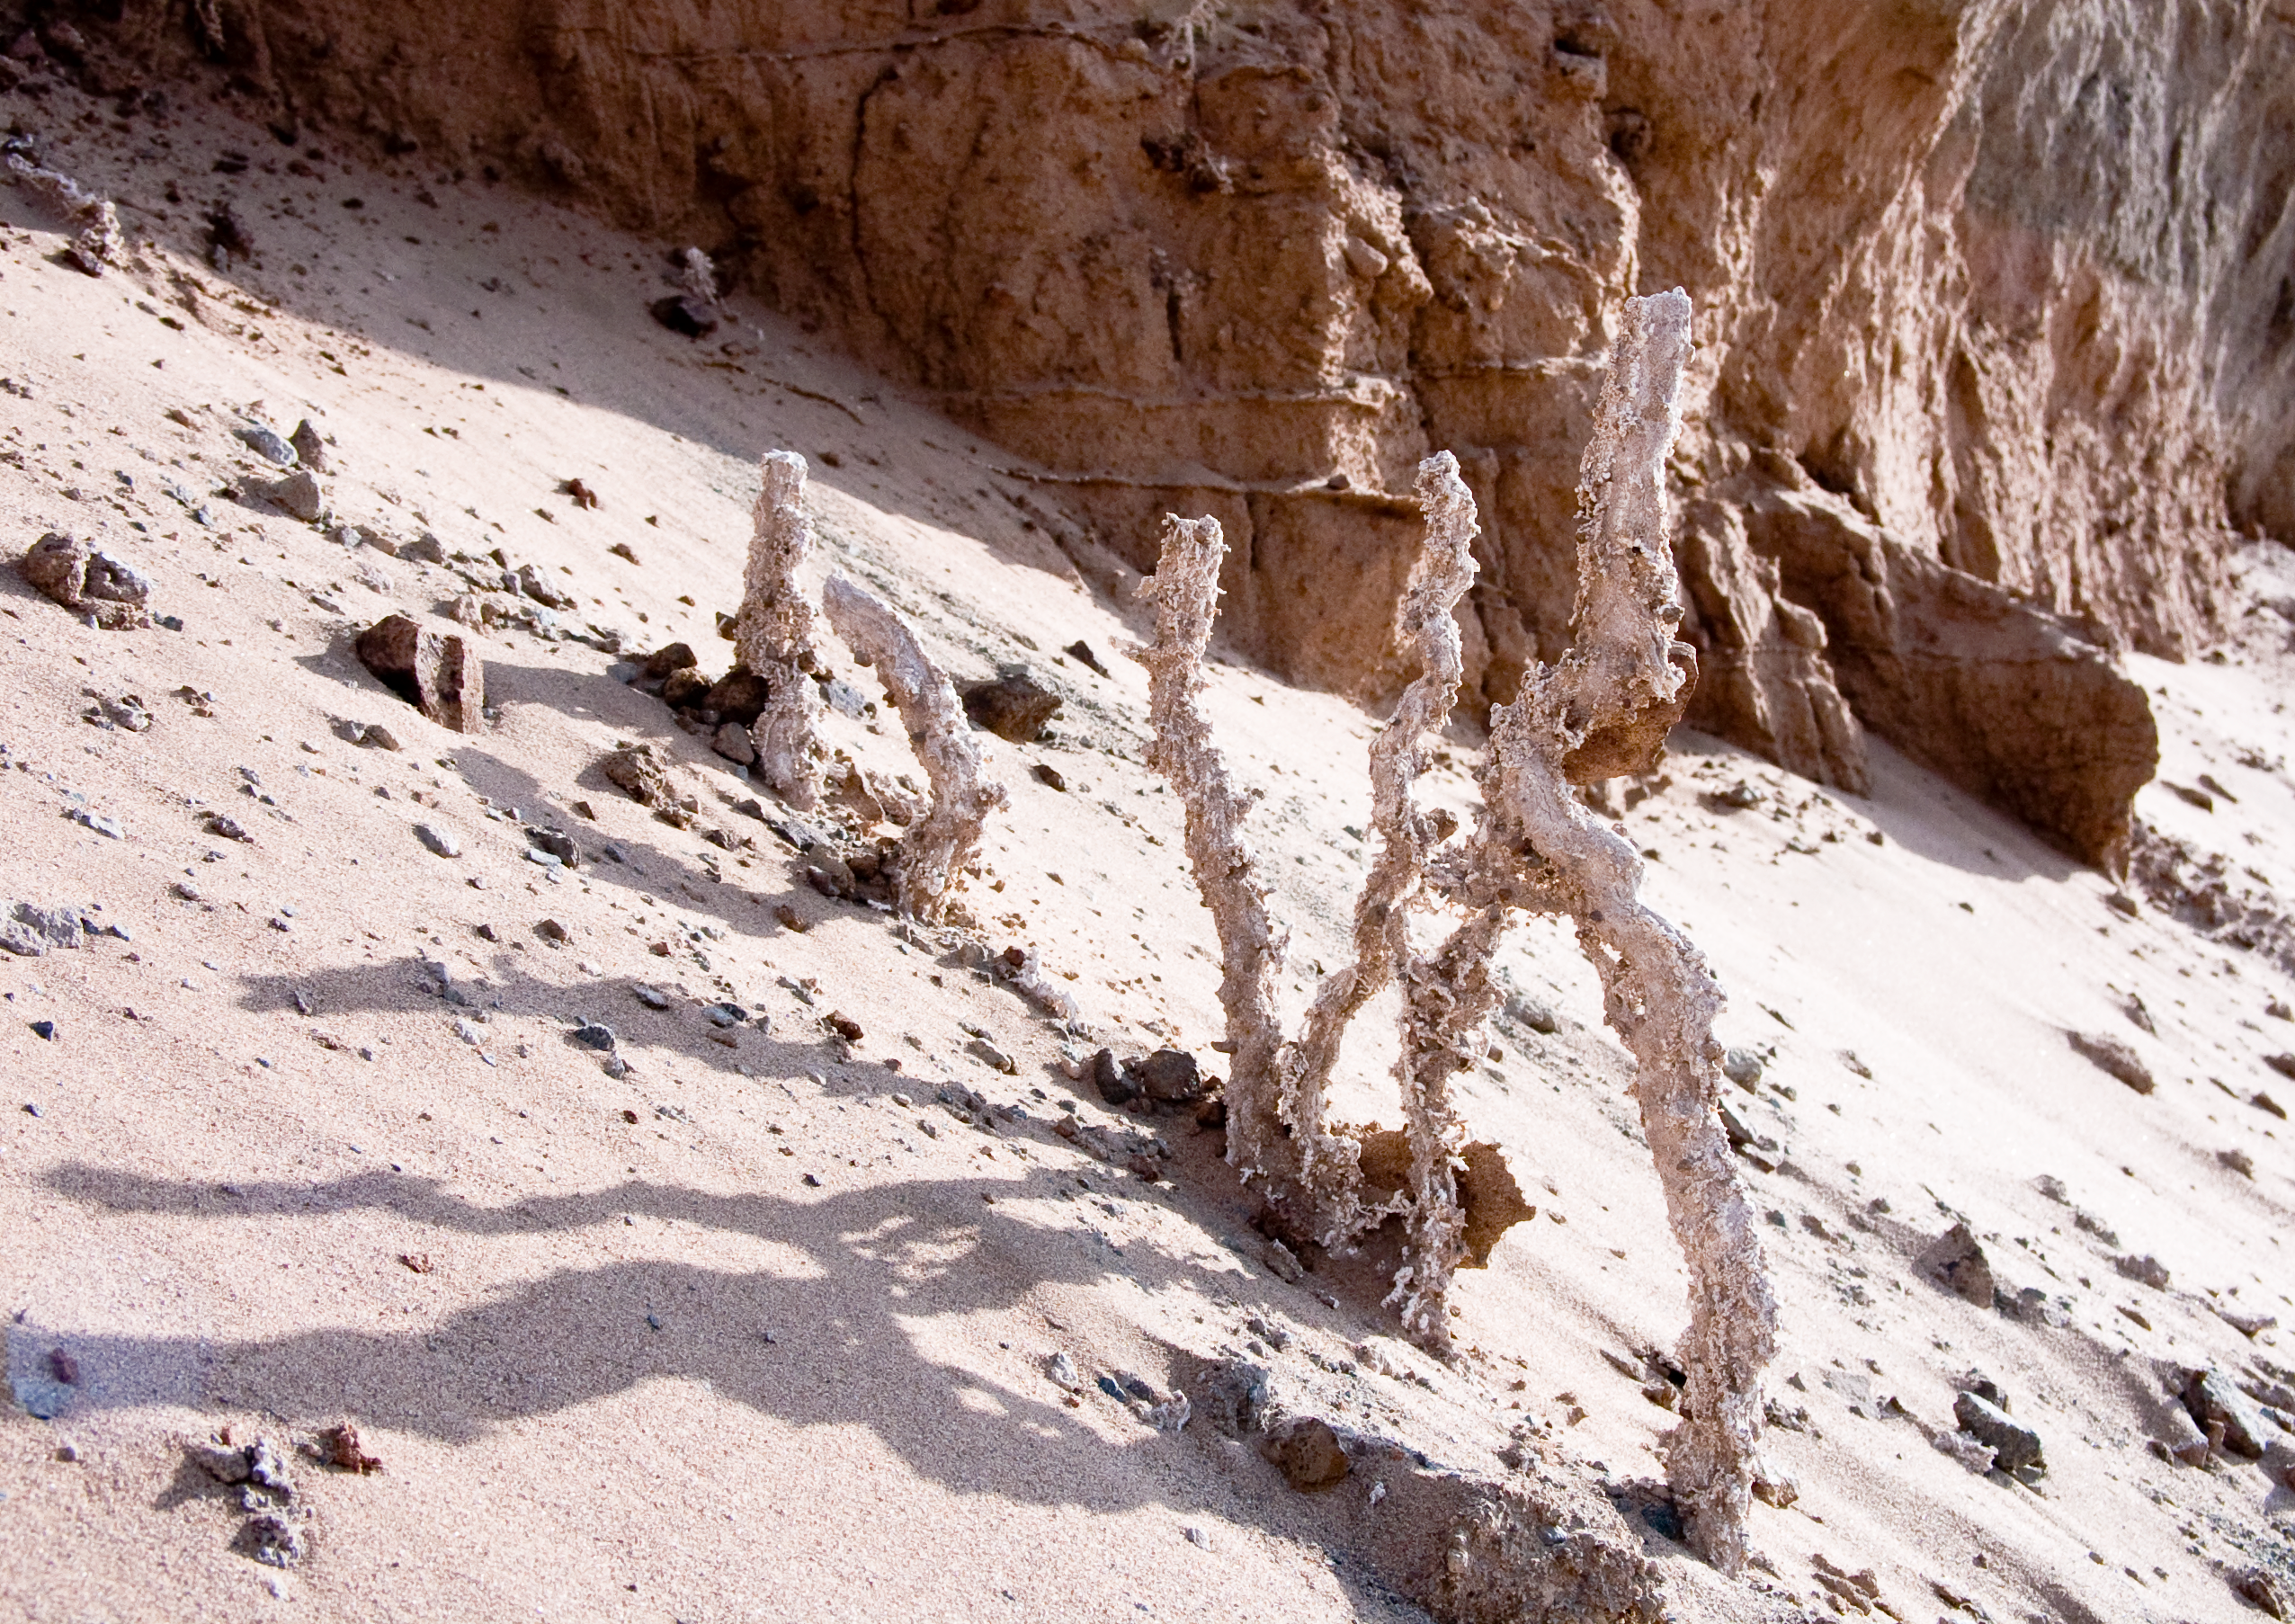

ALMA site

The natural environment around the ALMA site. This picture was obtained in August 2004.

Credit: ESO